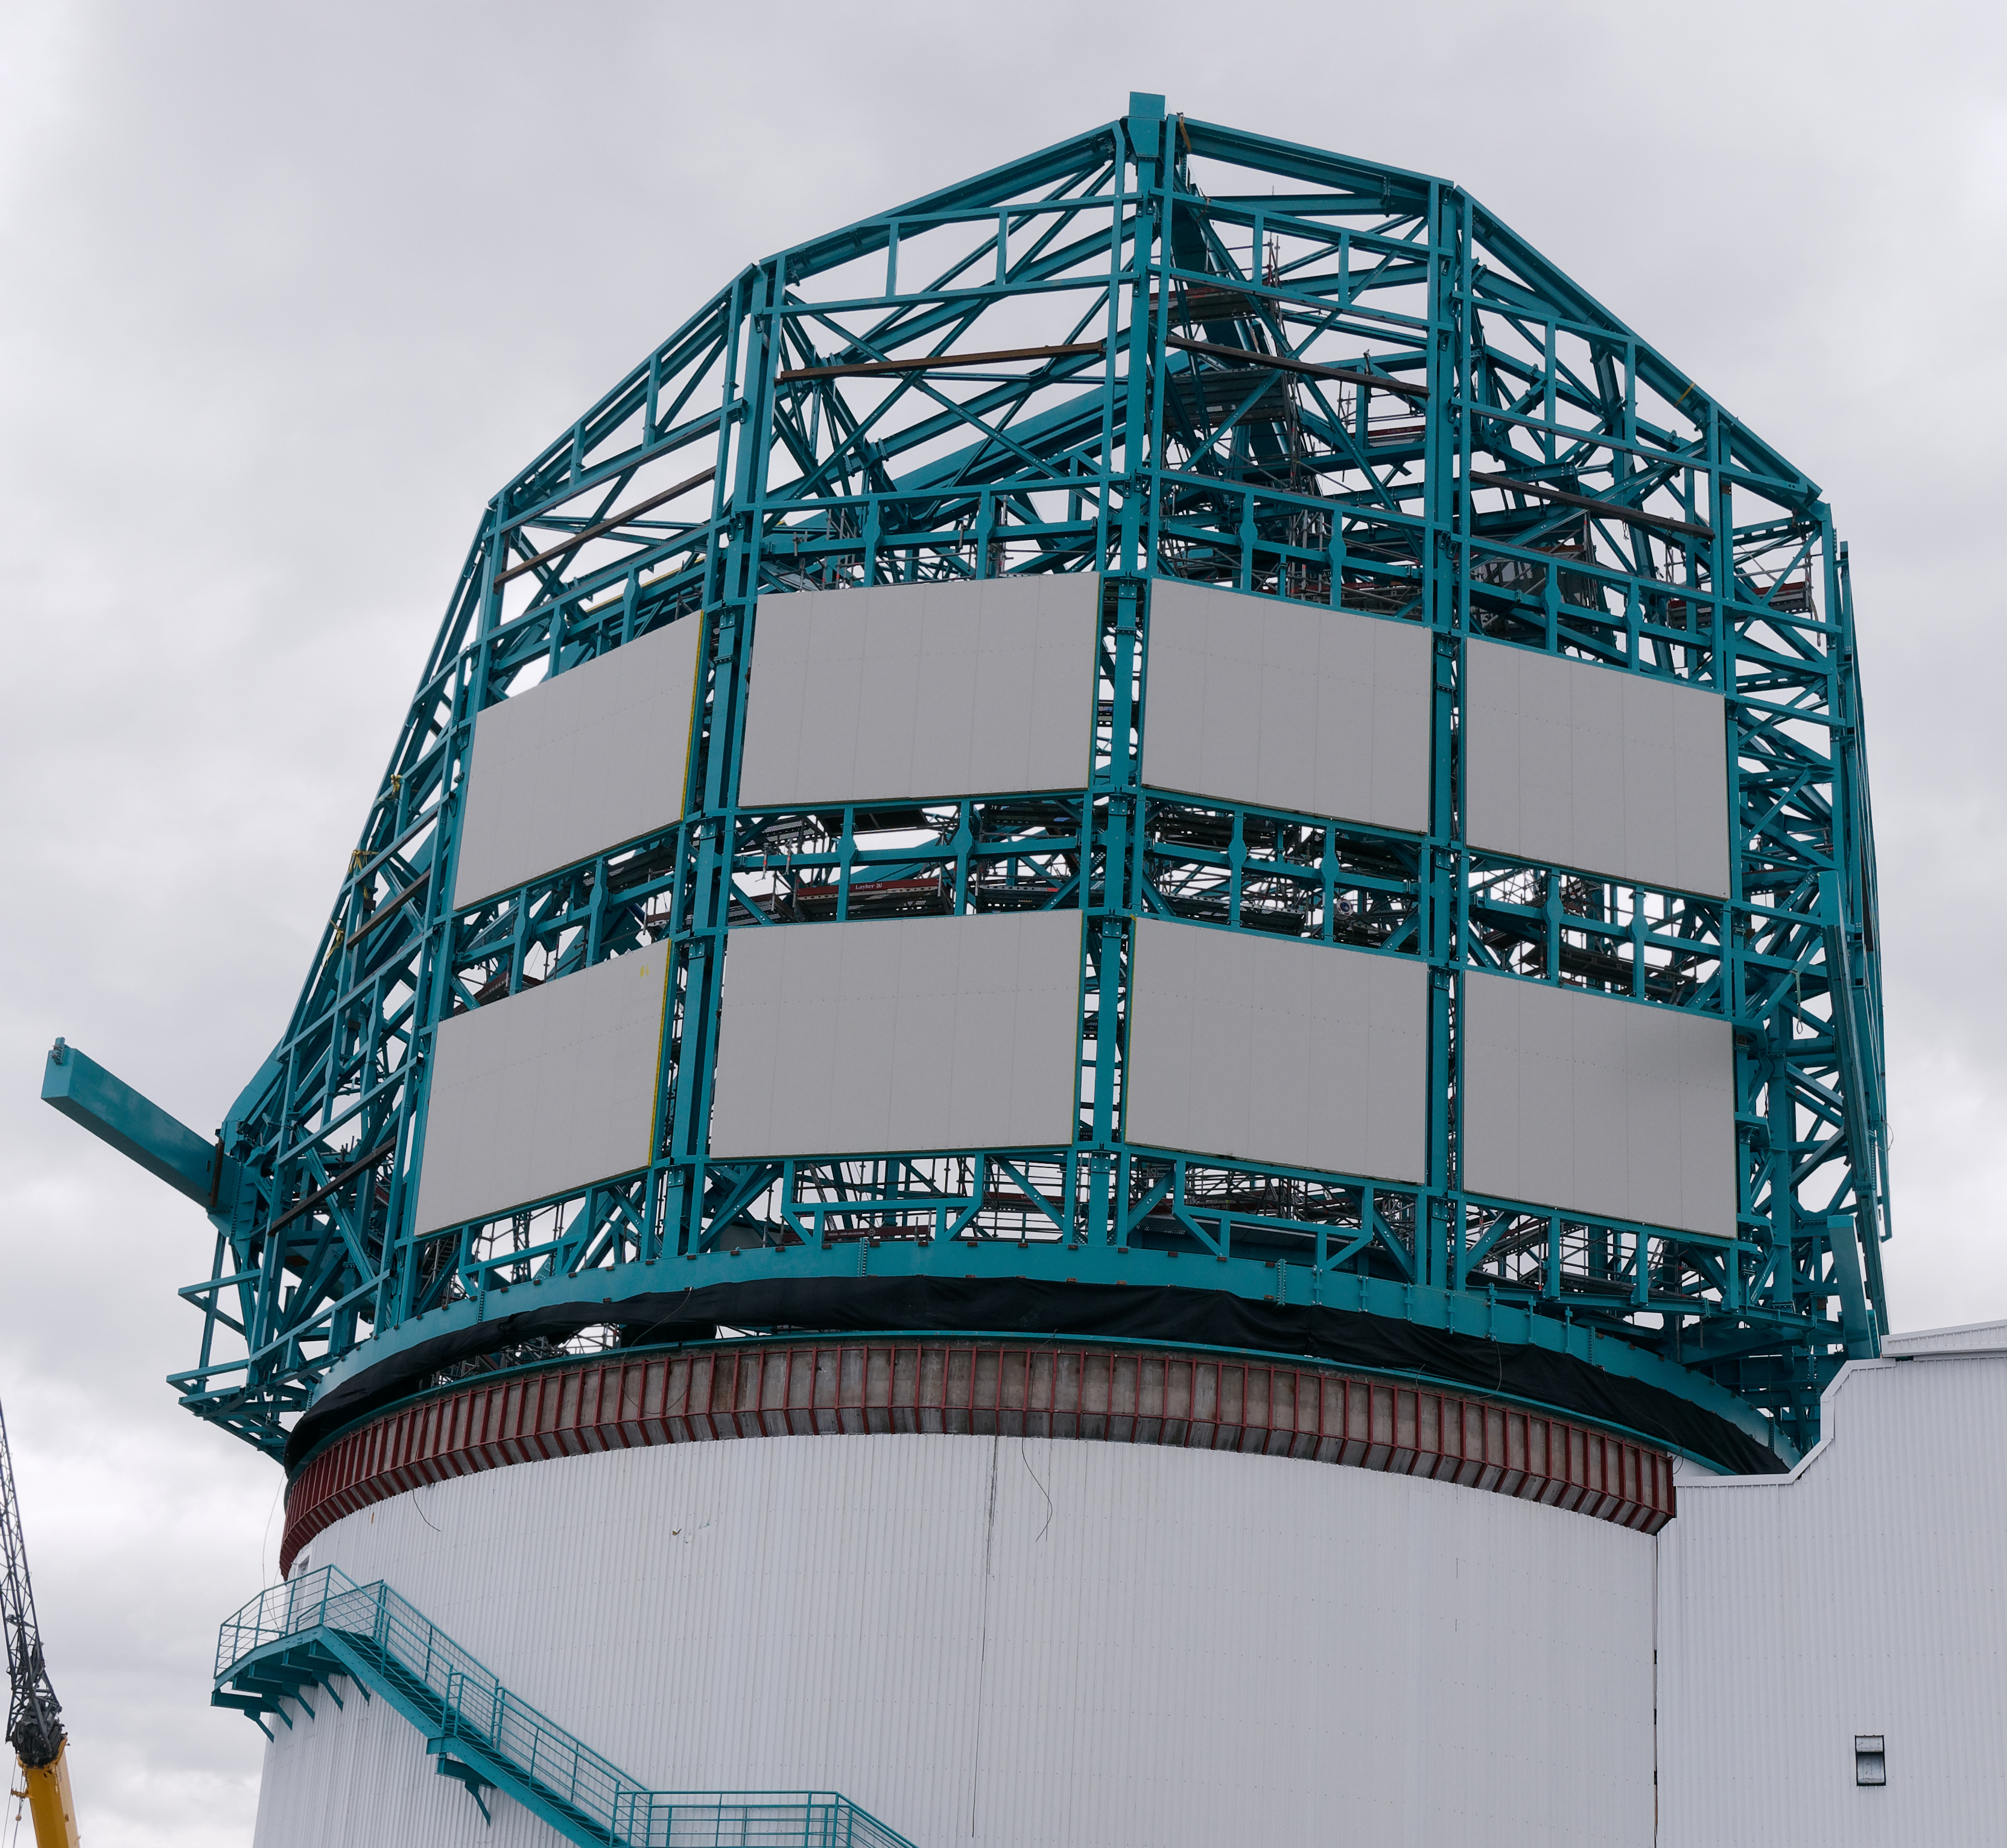

Dome progress

More cladding has been installed on the LSST Dome.

Credit: W. O'Mullane/Rubin Observatory/AURA/NSF